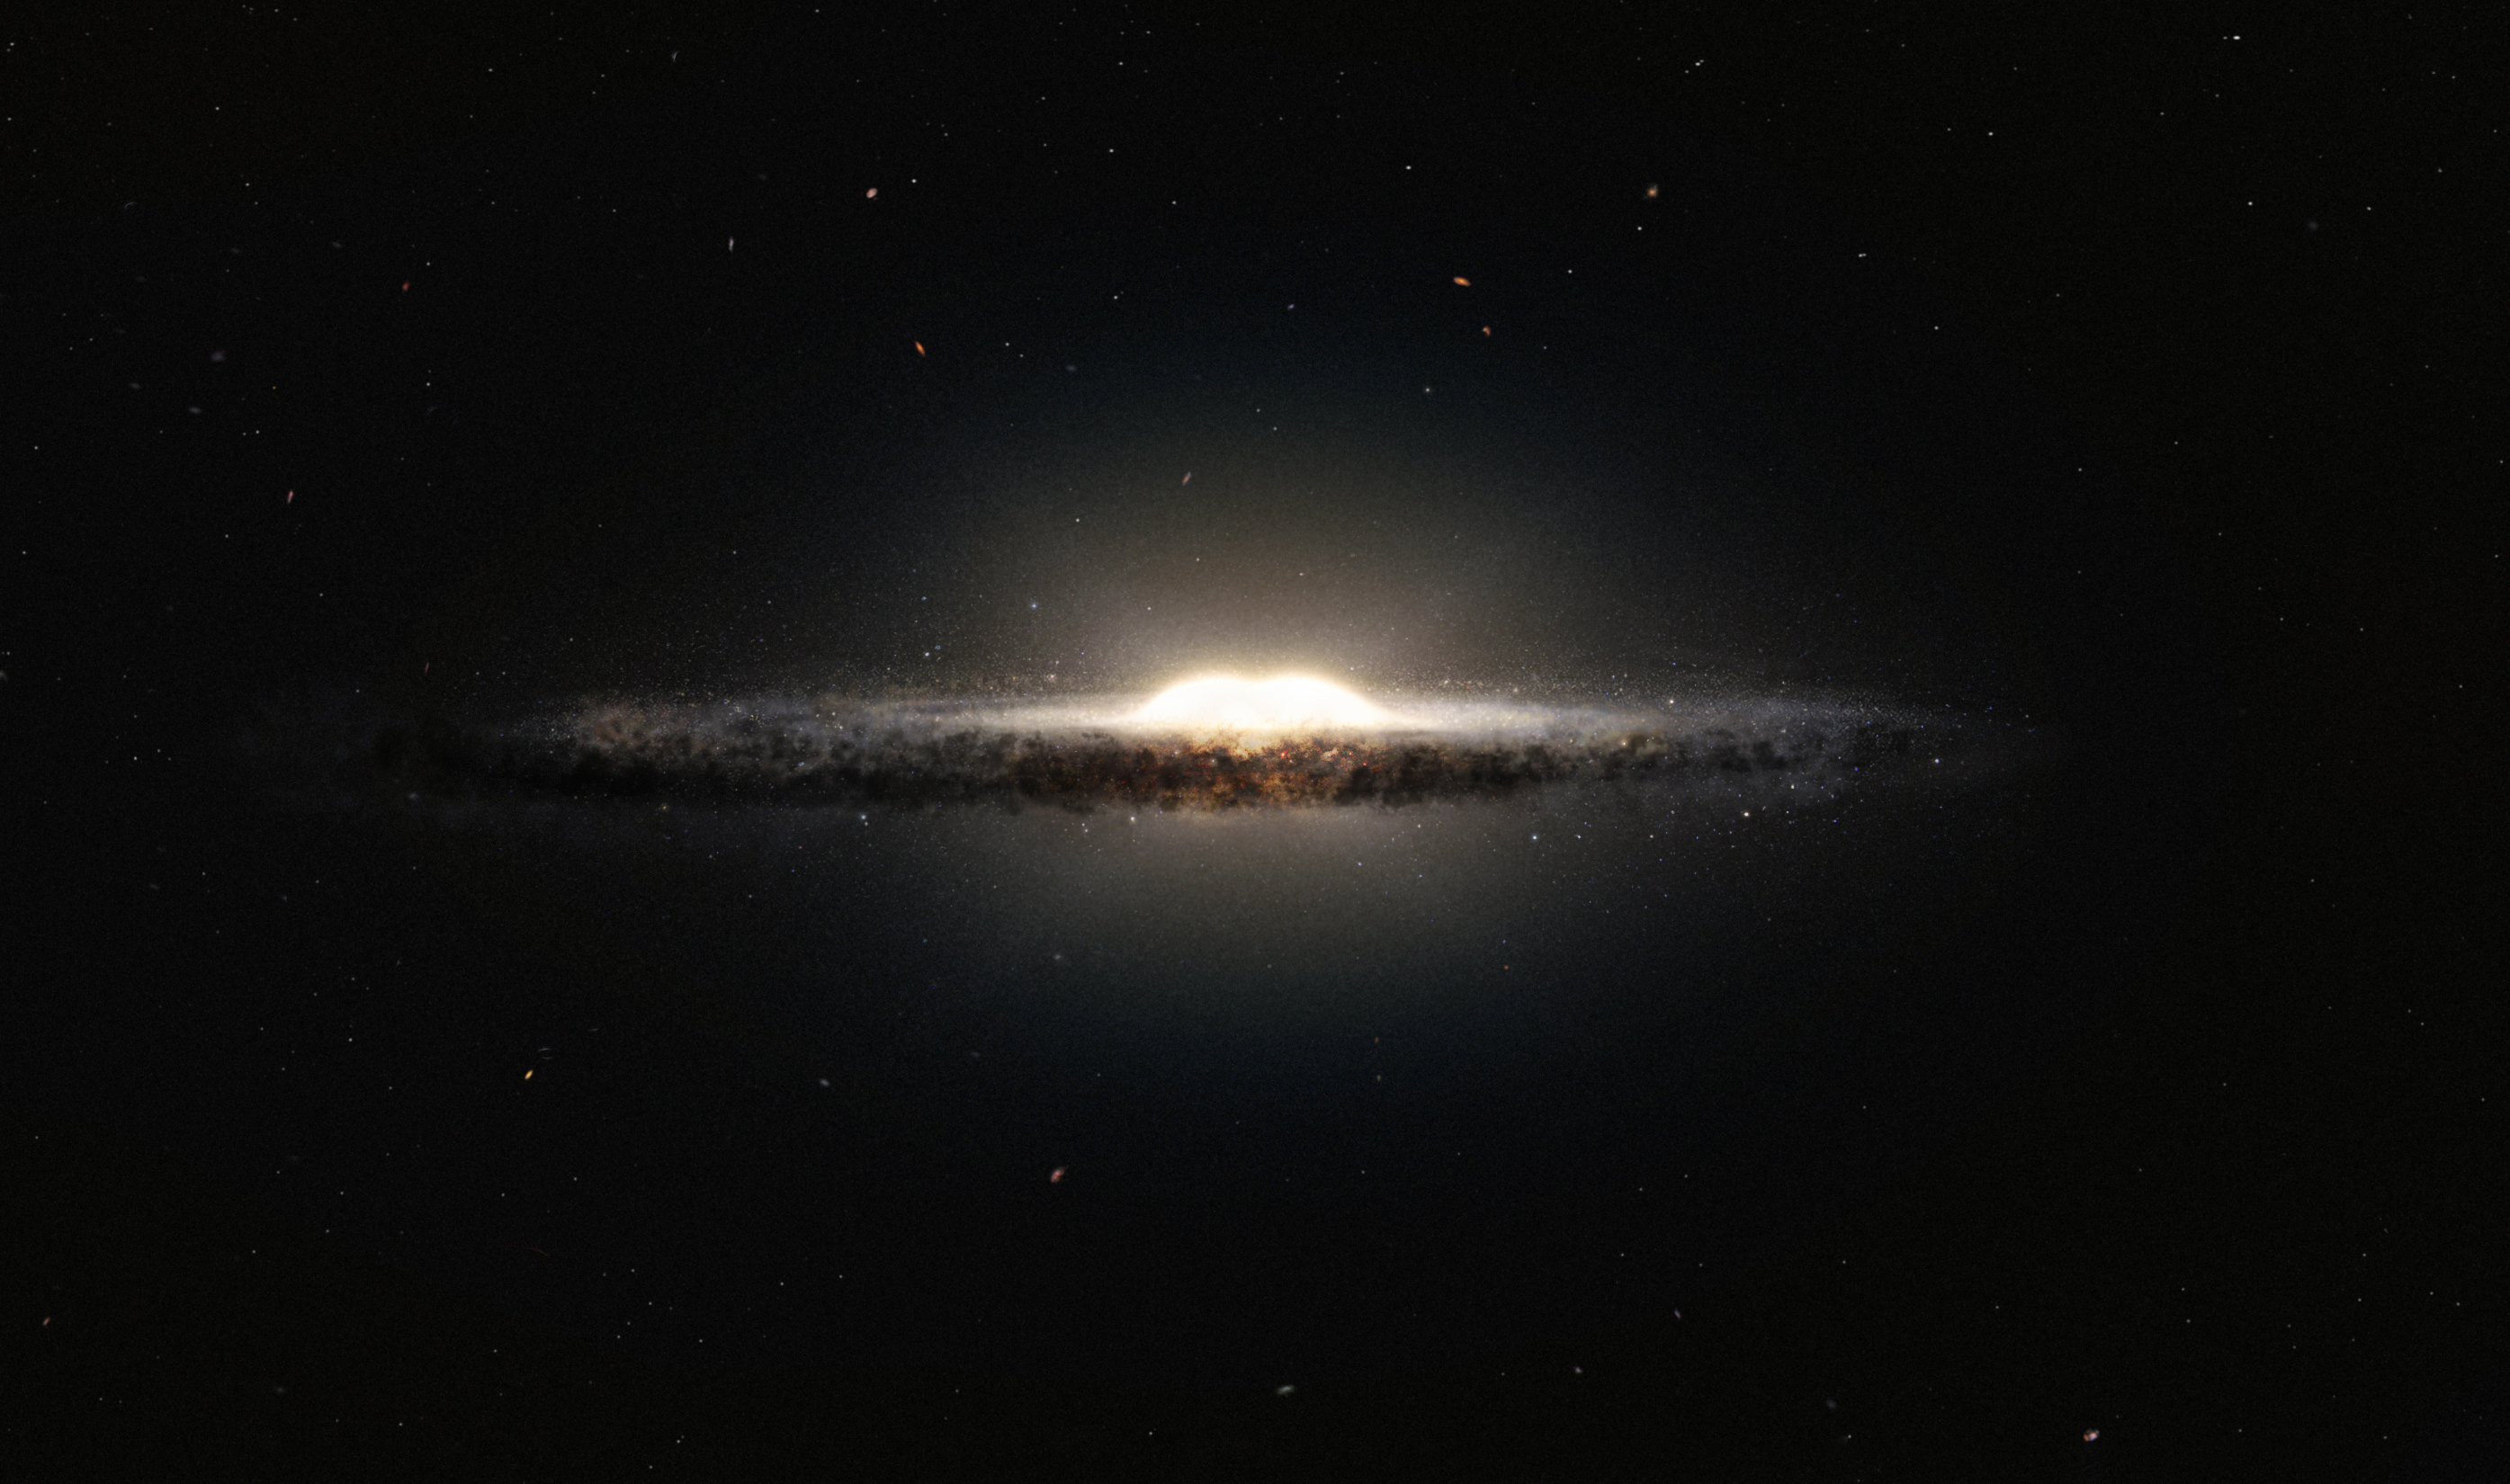

Artist's impression of the central bulge of the Milky Way

This artist’s impression shows how the Milky Way galaxy would look seen from almost edge on and from a very different perspective than we get from the Earth. The central bulge shows up as a peanut shaped glowing ball of stars and the spiral arms and their associated dust clouds form a narrow band.

Credit: ESO/NASA/JPL-Caltech/M. Kornmesser/R. Hurt